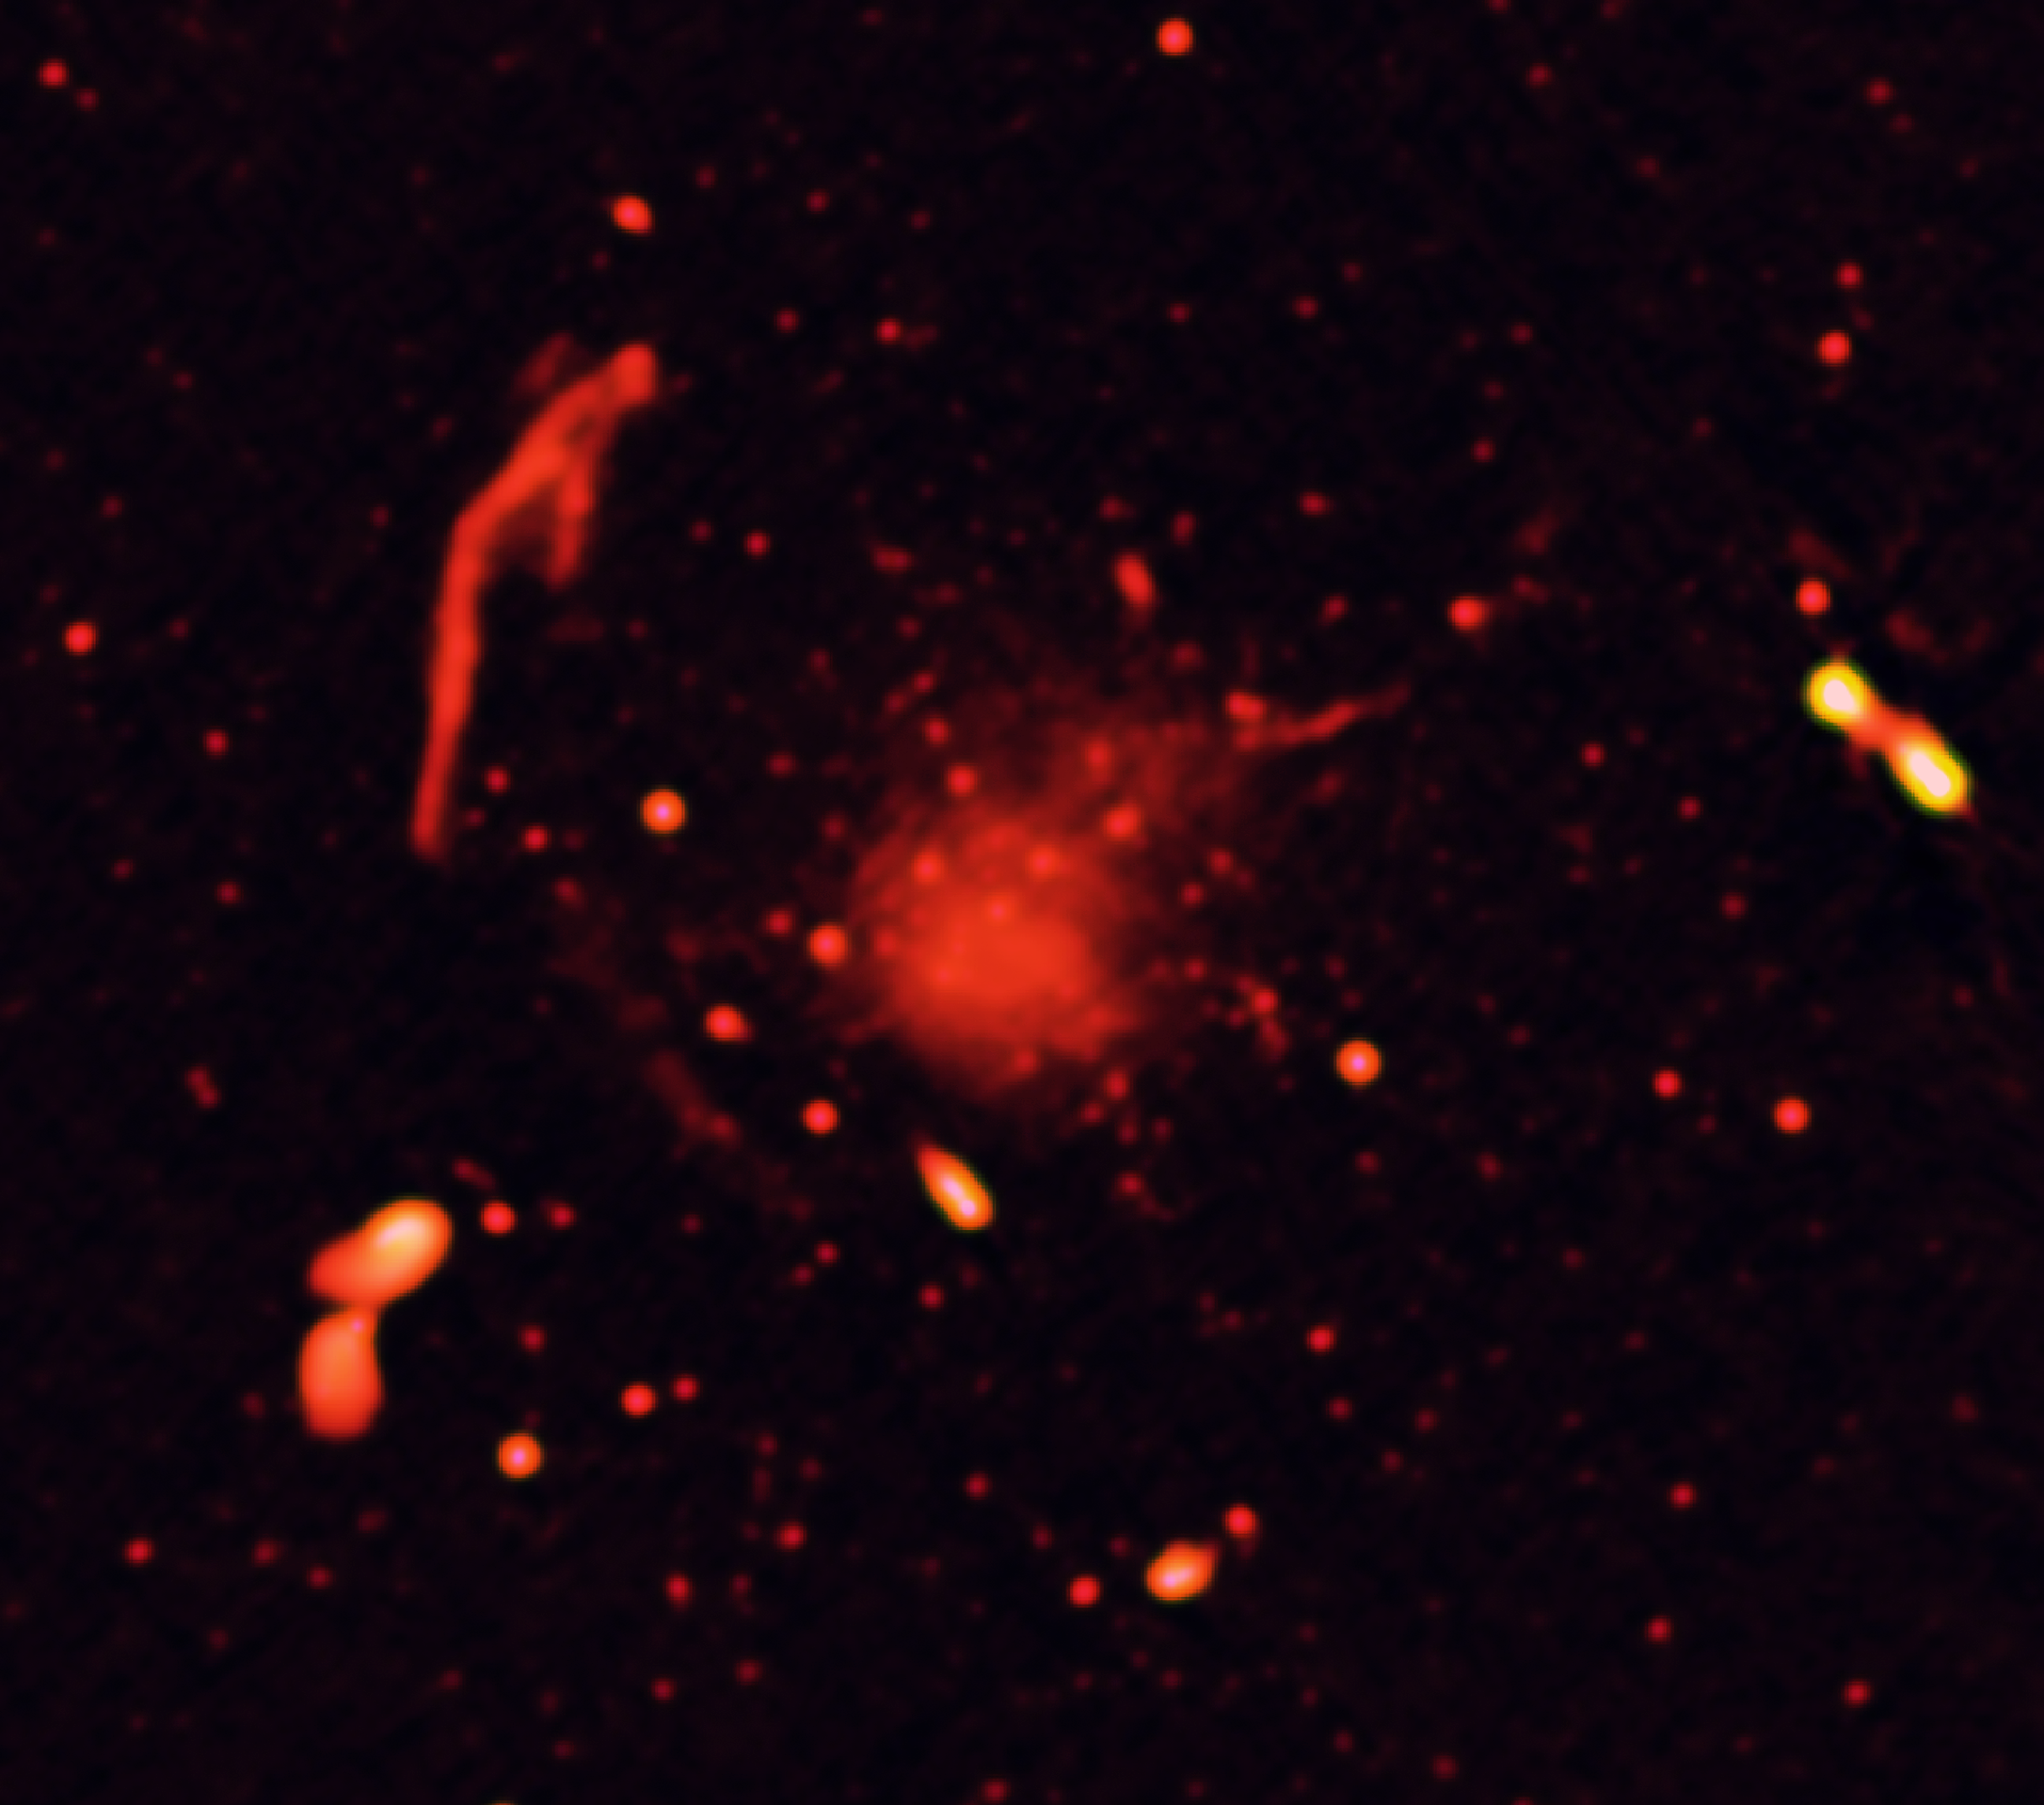

Abell 2744, Radio Only

Radio-only image of Abell 2744 region, showing radio-emitting features caused by subatomic particles accelerated to high speeds by the collisions of giant clusters of galaxies.

Credit: Pearce et al., NRAO/AUI/NSF